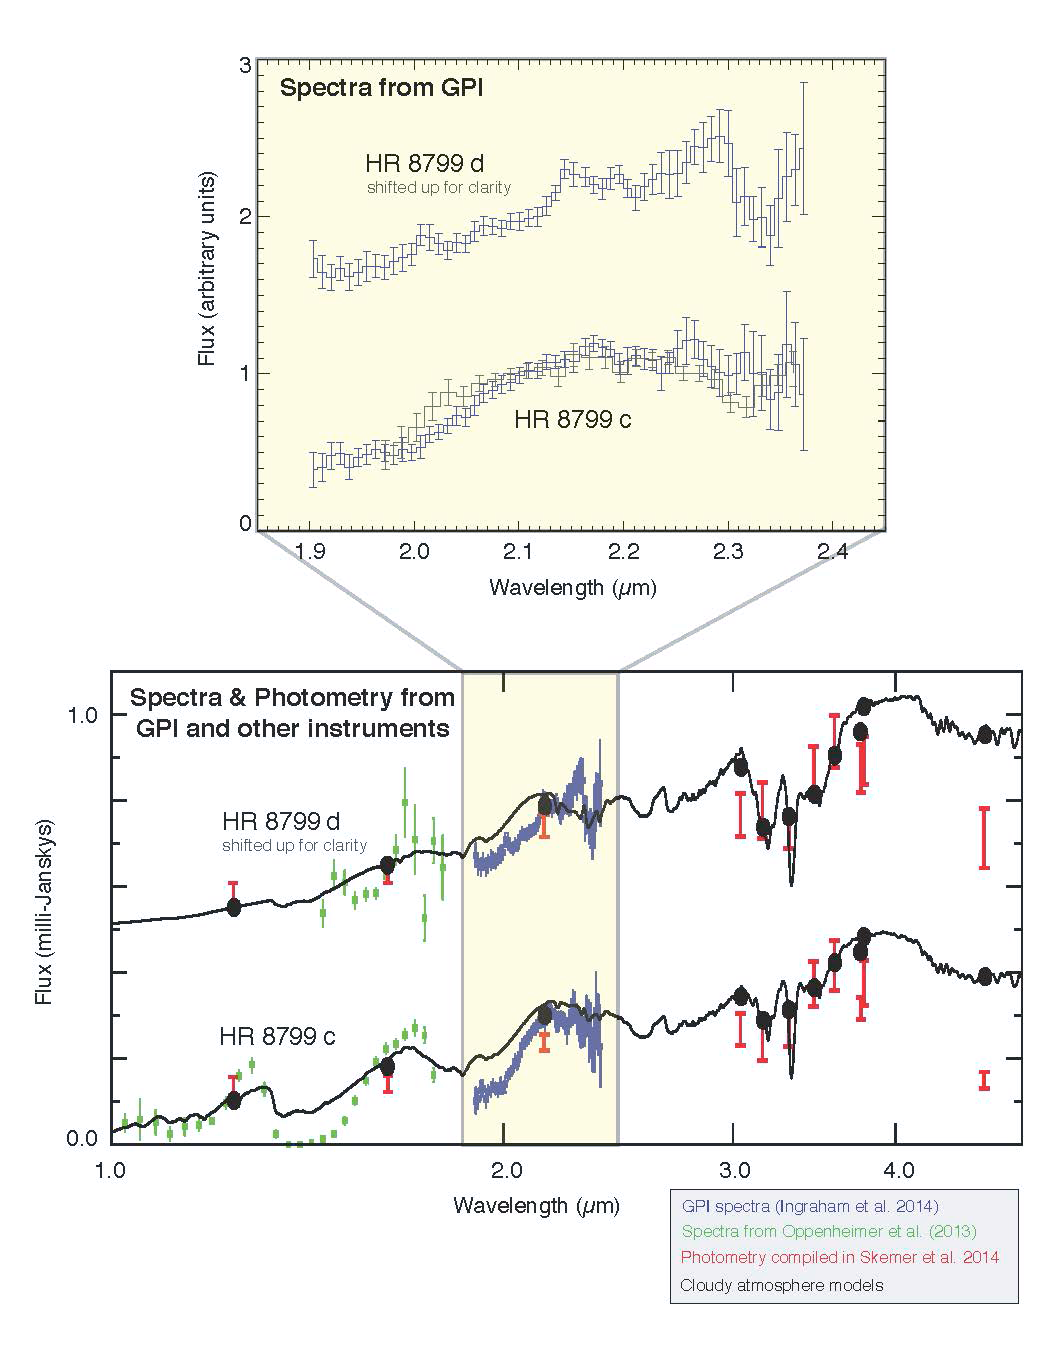

The Gemini planet imager produces stunning observations in its first year

GPI spectroscopy of planets c and d in the HR 8799 system. While earlier work showed that the planets have similar overall brightness and colors, these newly-measured spectra show surprisingly large differences. The spectrum of planet d increases smoothly from 1.9-2.2 microns while planet c’s spectrum shows a sharper kink upwards just beyond 2 microns. These new GPI results indicate that these similar-mass and equal-age planets nonetheless have significant differences in atmospheric properties, for in-stance more open spaces between patchy cloud cover on planet c versus uniform cloud cover on planet d, or perhaps differences in atmospheric chemistry. These data are helping refine and improve a new generation of atmospheric models to explain these effects

Credit: Patrick Ingraham (Stanford University), Mark Marley (NASA Ames), Didier Saumon (Los Alamos National Laboratory) and the GPI Team.